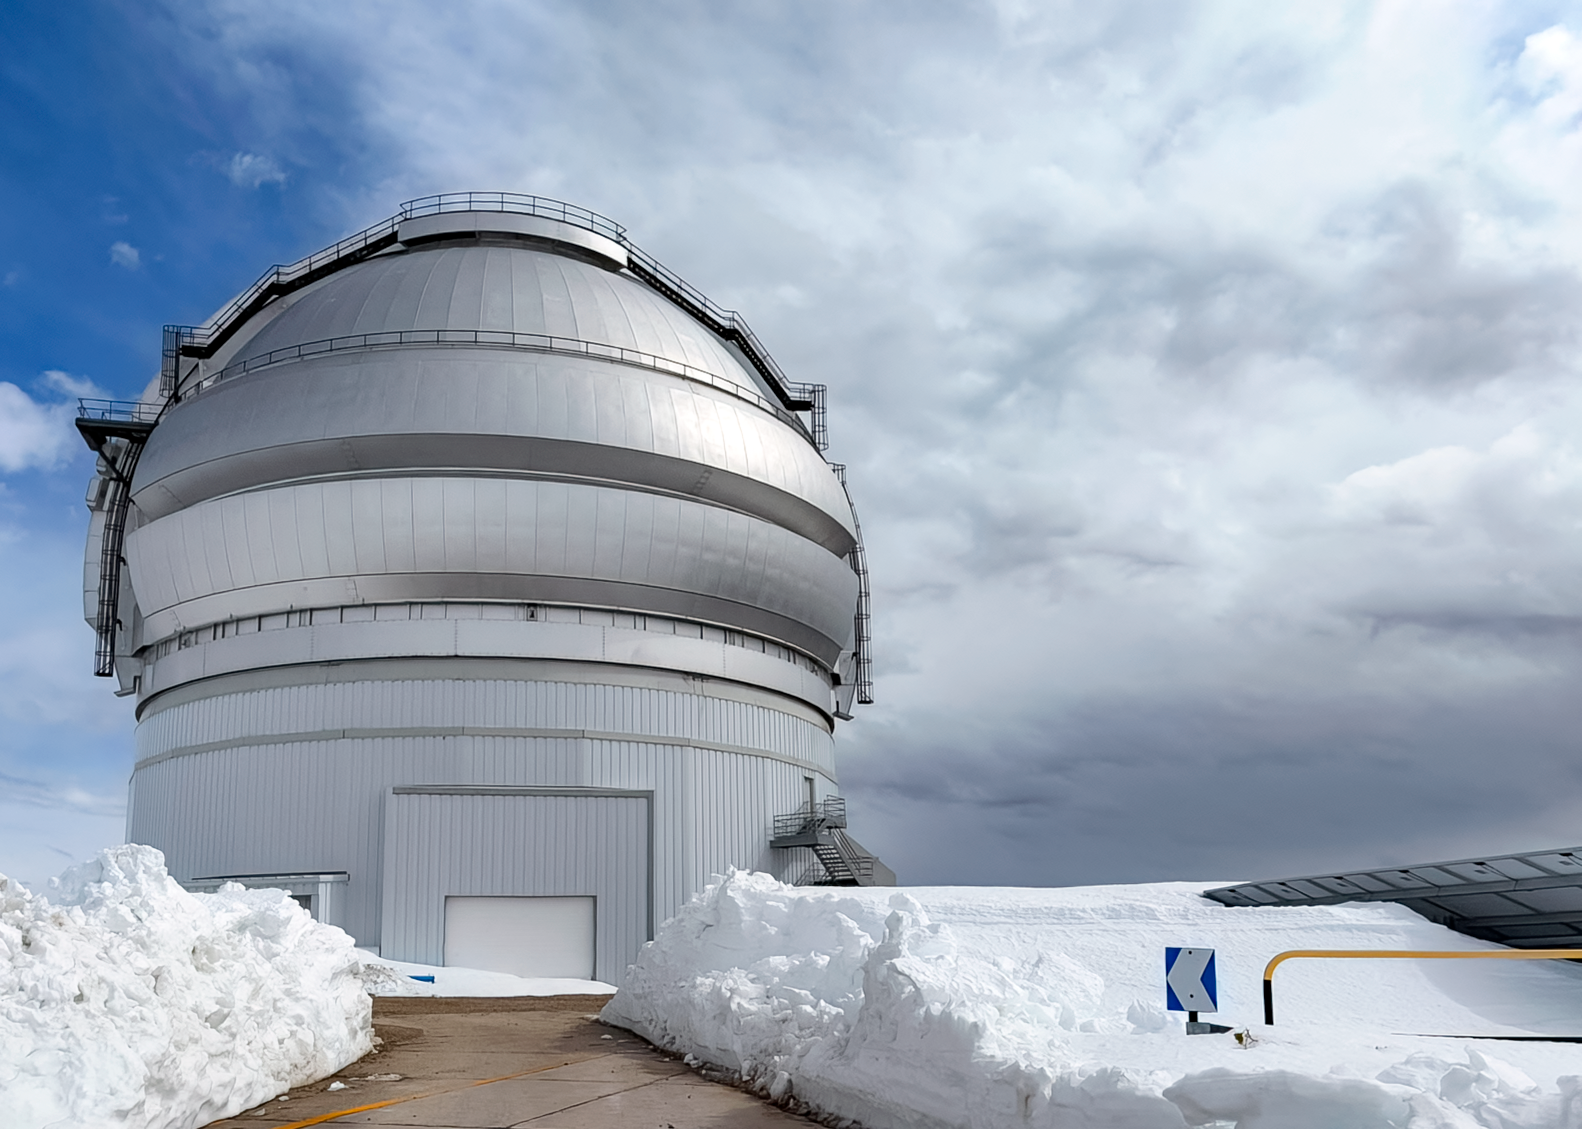

Snowy Gemini South

Mountain personnel carved a path through the snow to Gemini South, one half of the International Gemini Observatory, a Program of NSF NOIRLab, following a winter storm in July 2026.

Credit: International Gemini Observatory/NOIRLab/NSF/AURA